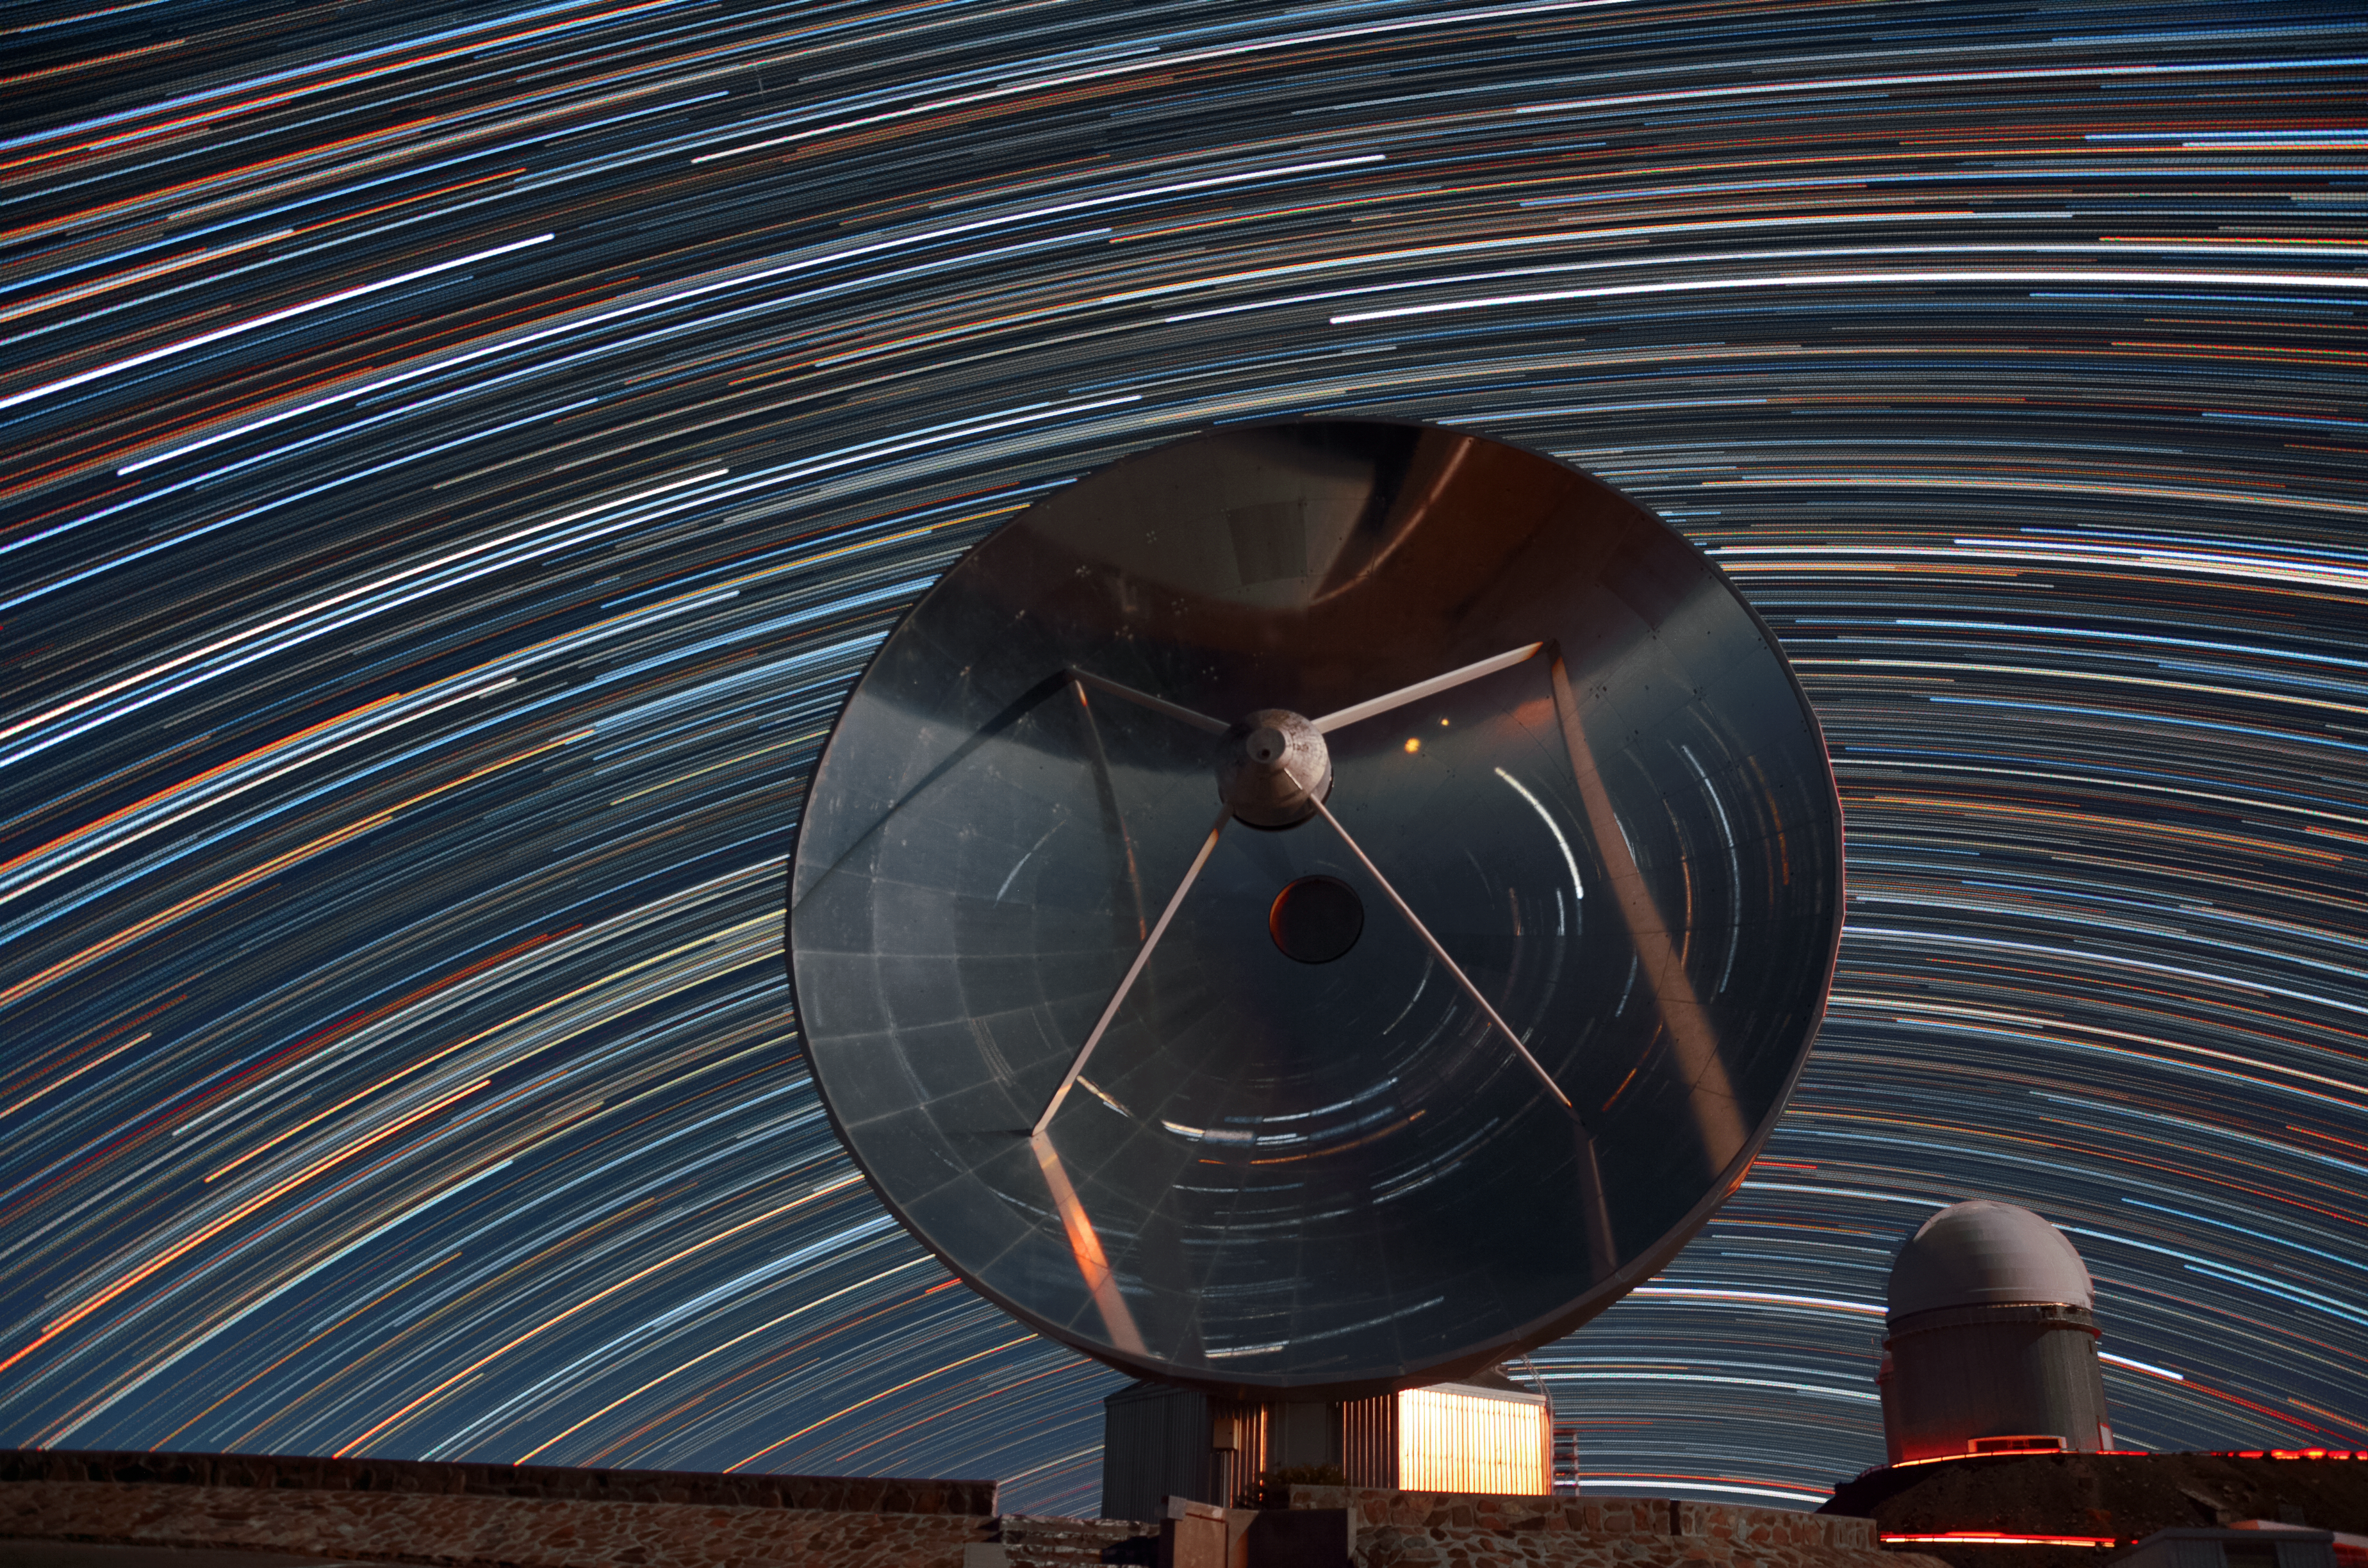

Star trails reflected in SEST

This long time exposure shows the star trails at the La Silla observatory. The light of the stars is also reflected on the dish of the Swedish-ESO Submilimetre Telescope SEST.

Credit: G. Lambert/ESO